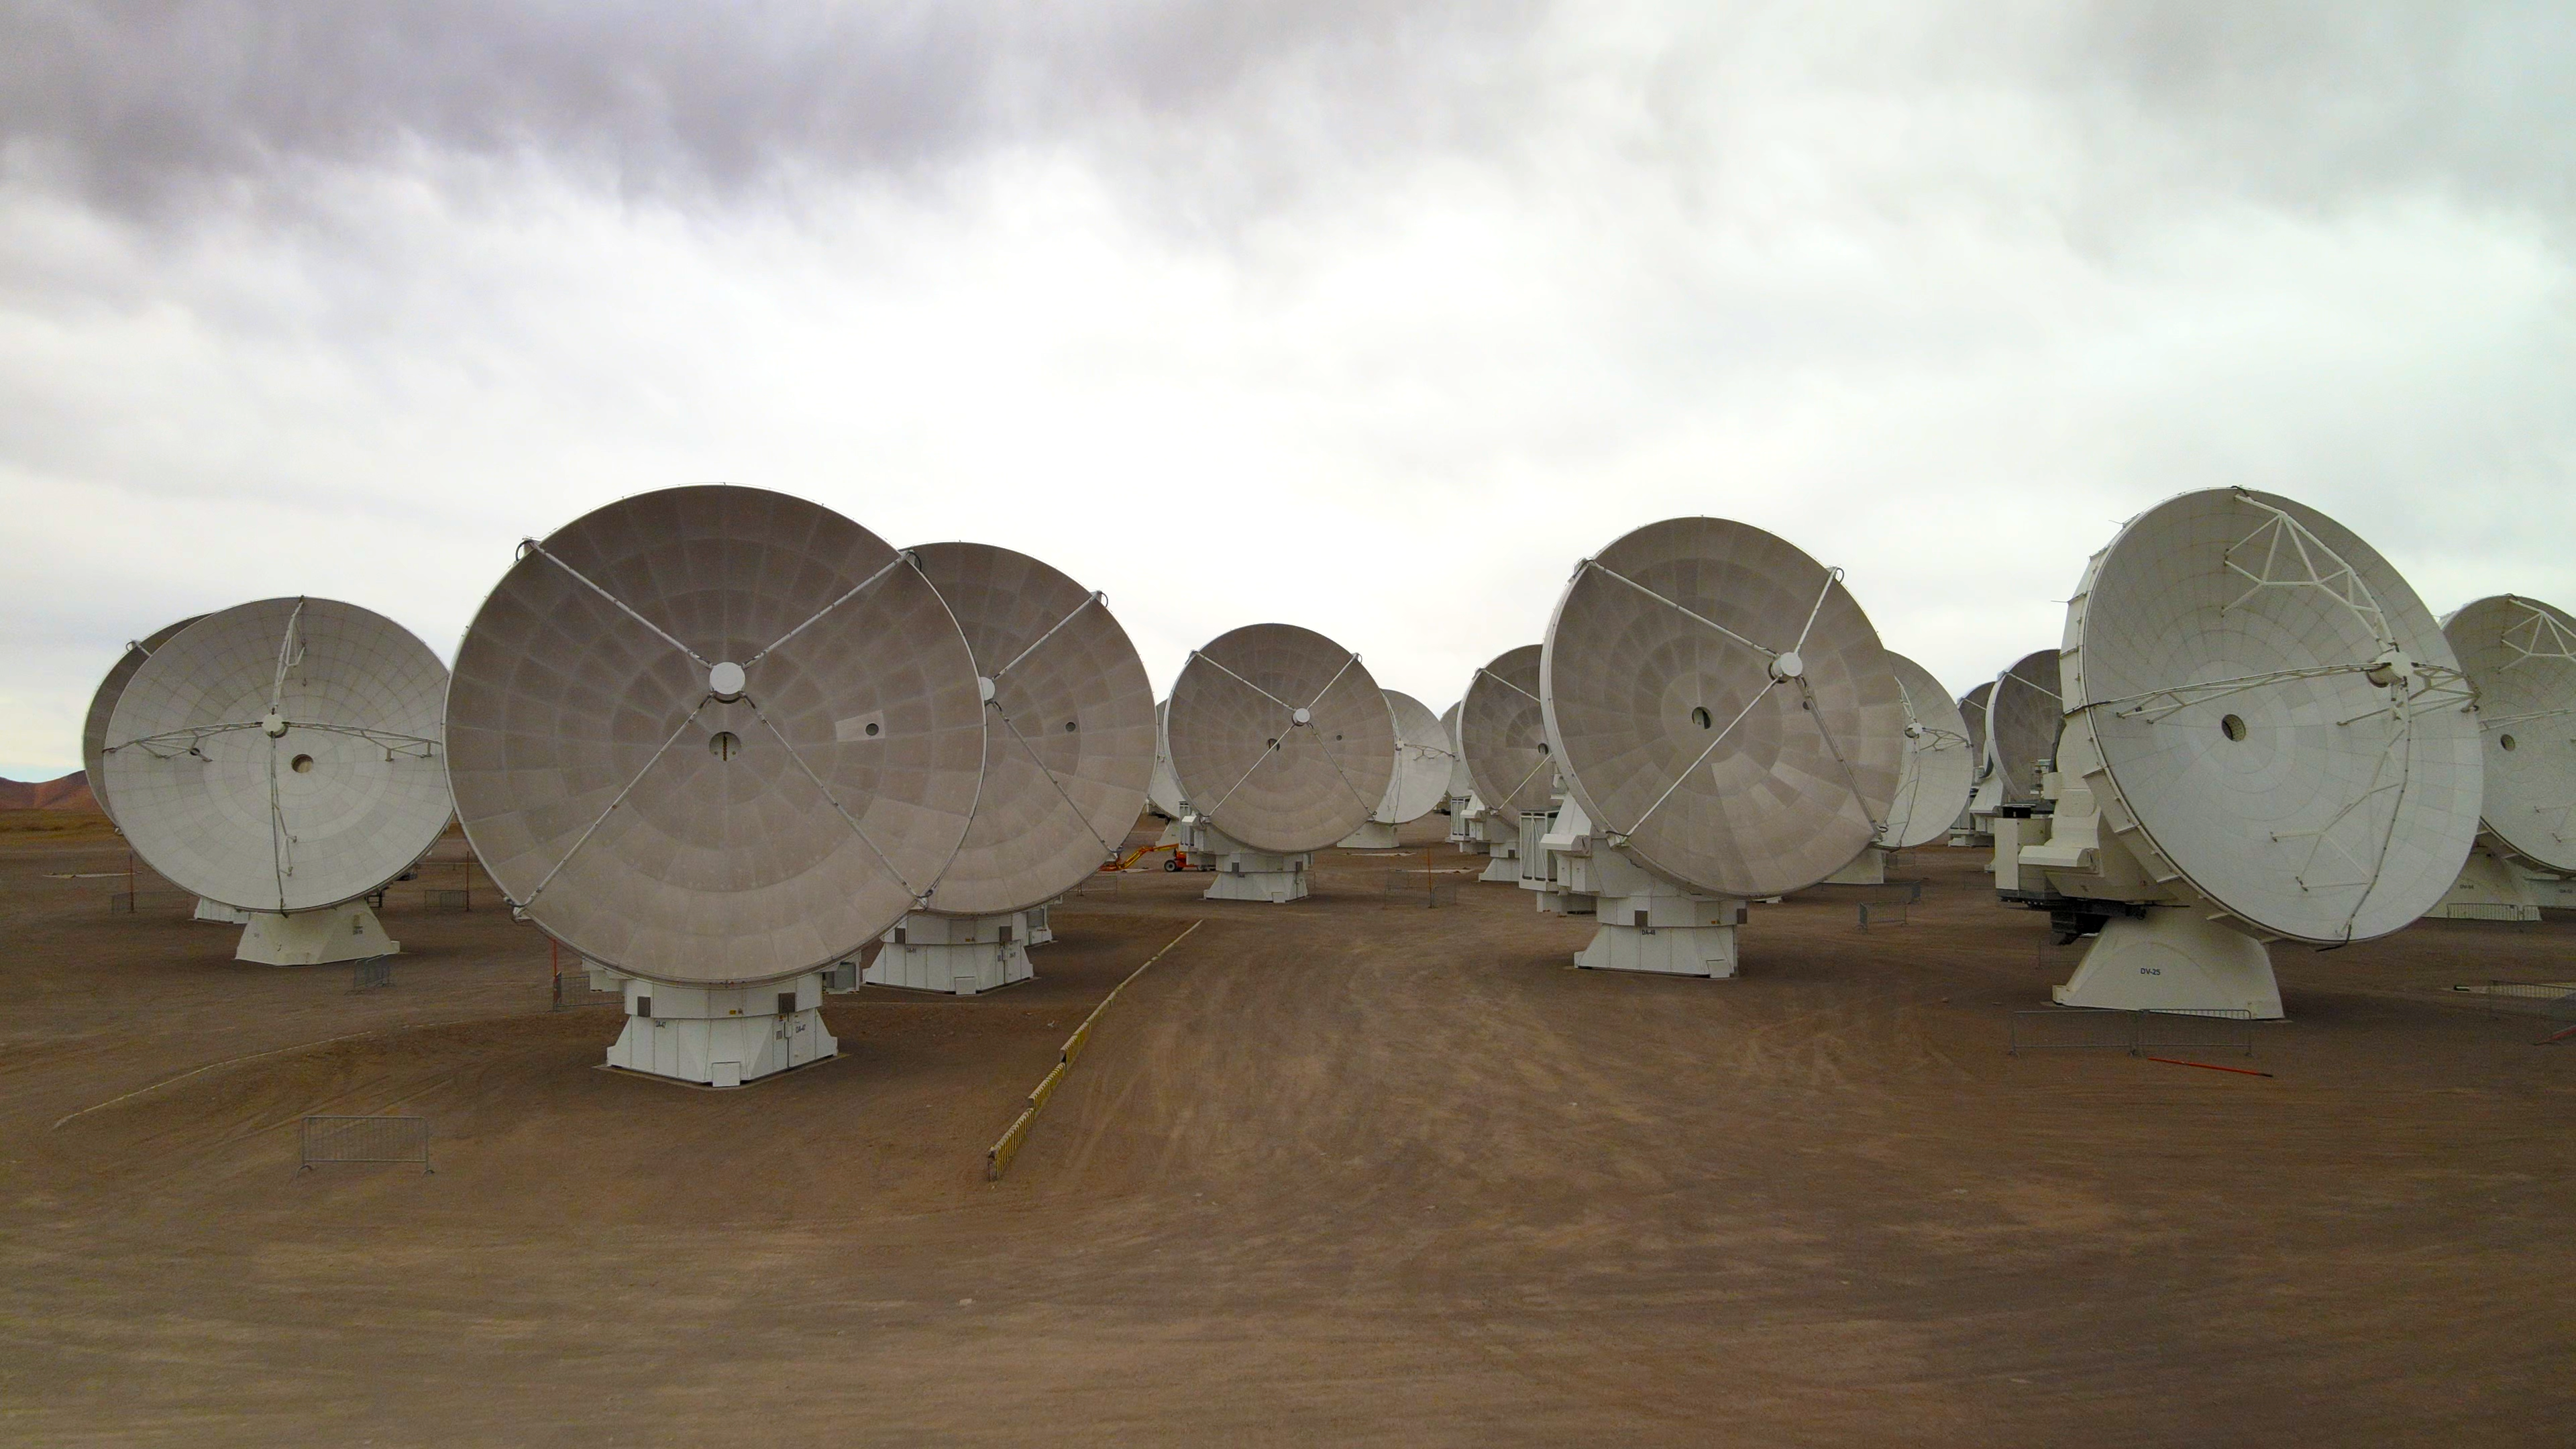

Close-up view of ALMA antennas

This image shows some of the antennas of the Atacama Large Millimeter/submillimeter Array (ALMA), in which ESO is a partner. The antennas are located high up in the Chajnantor plateau in the Chilean Atacama Desert.

Credit: ESO